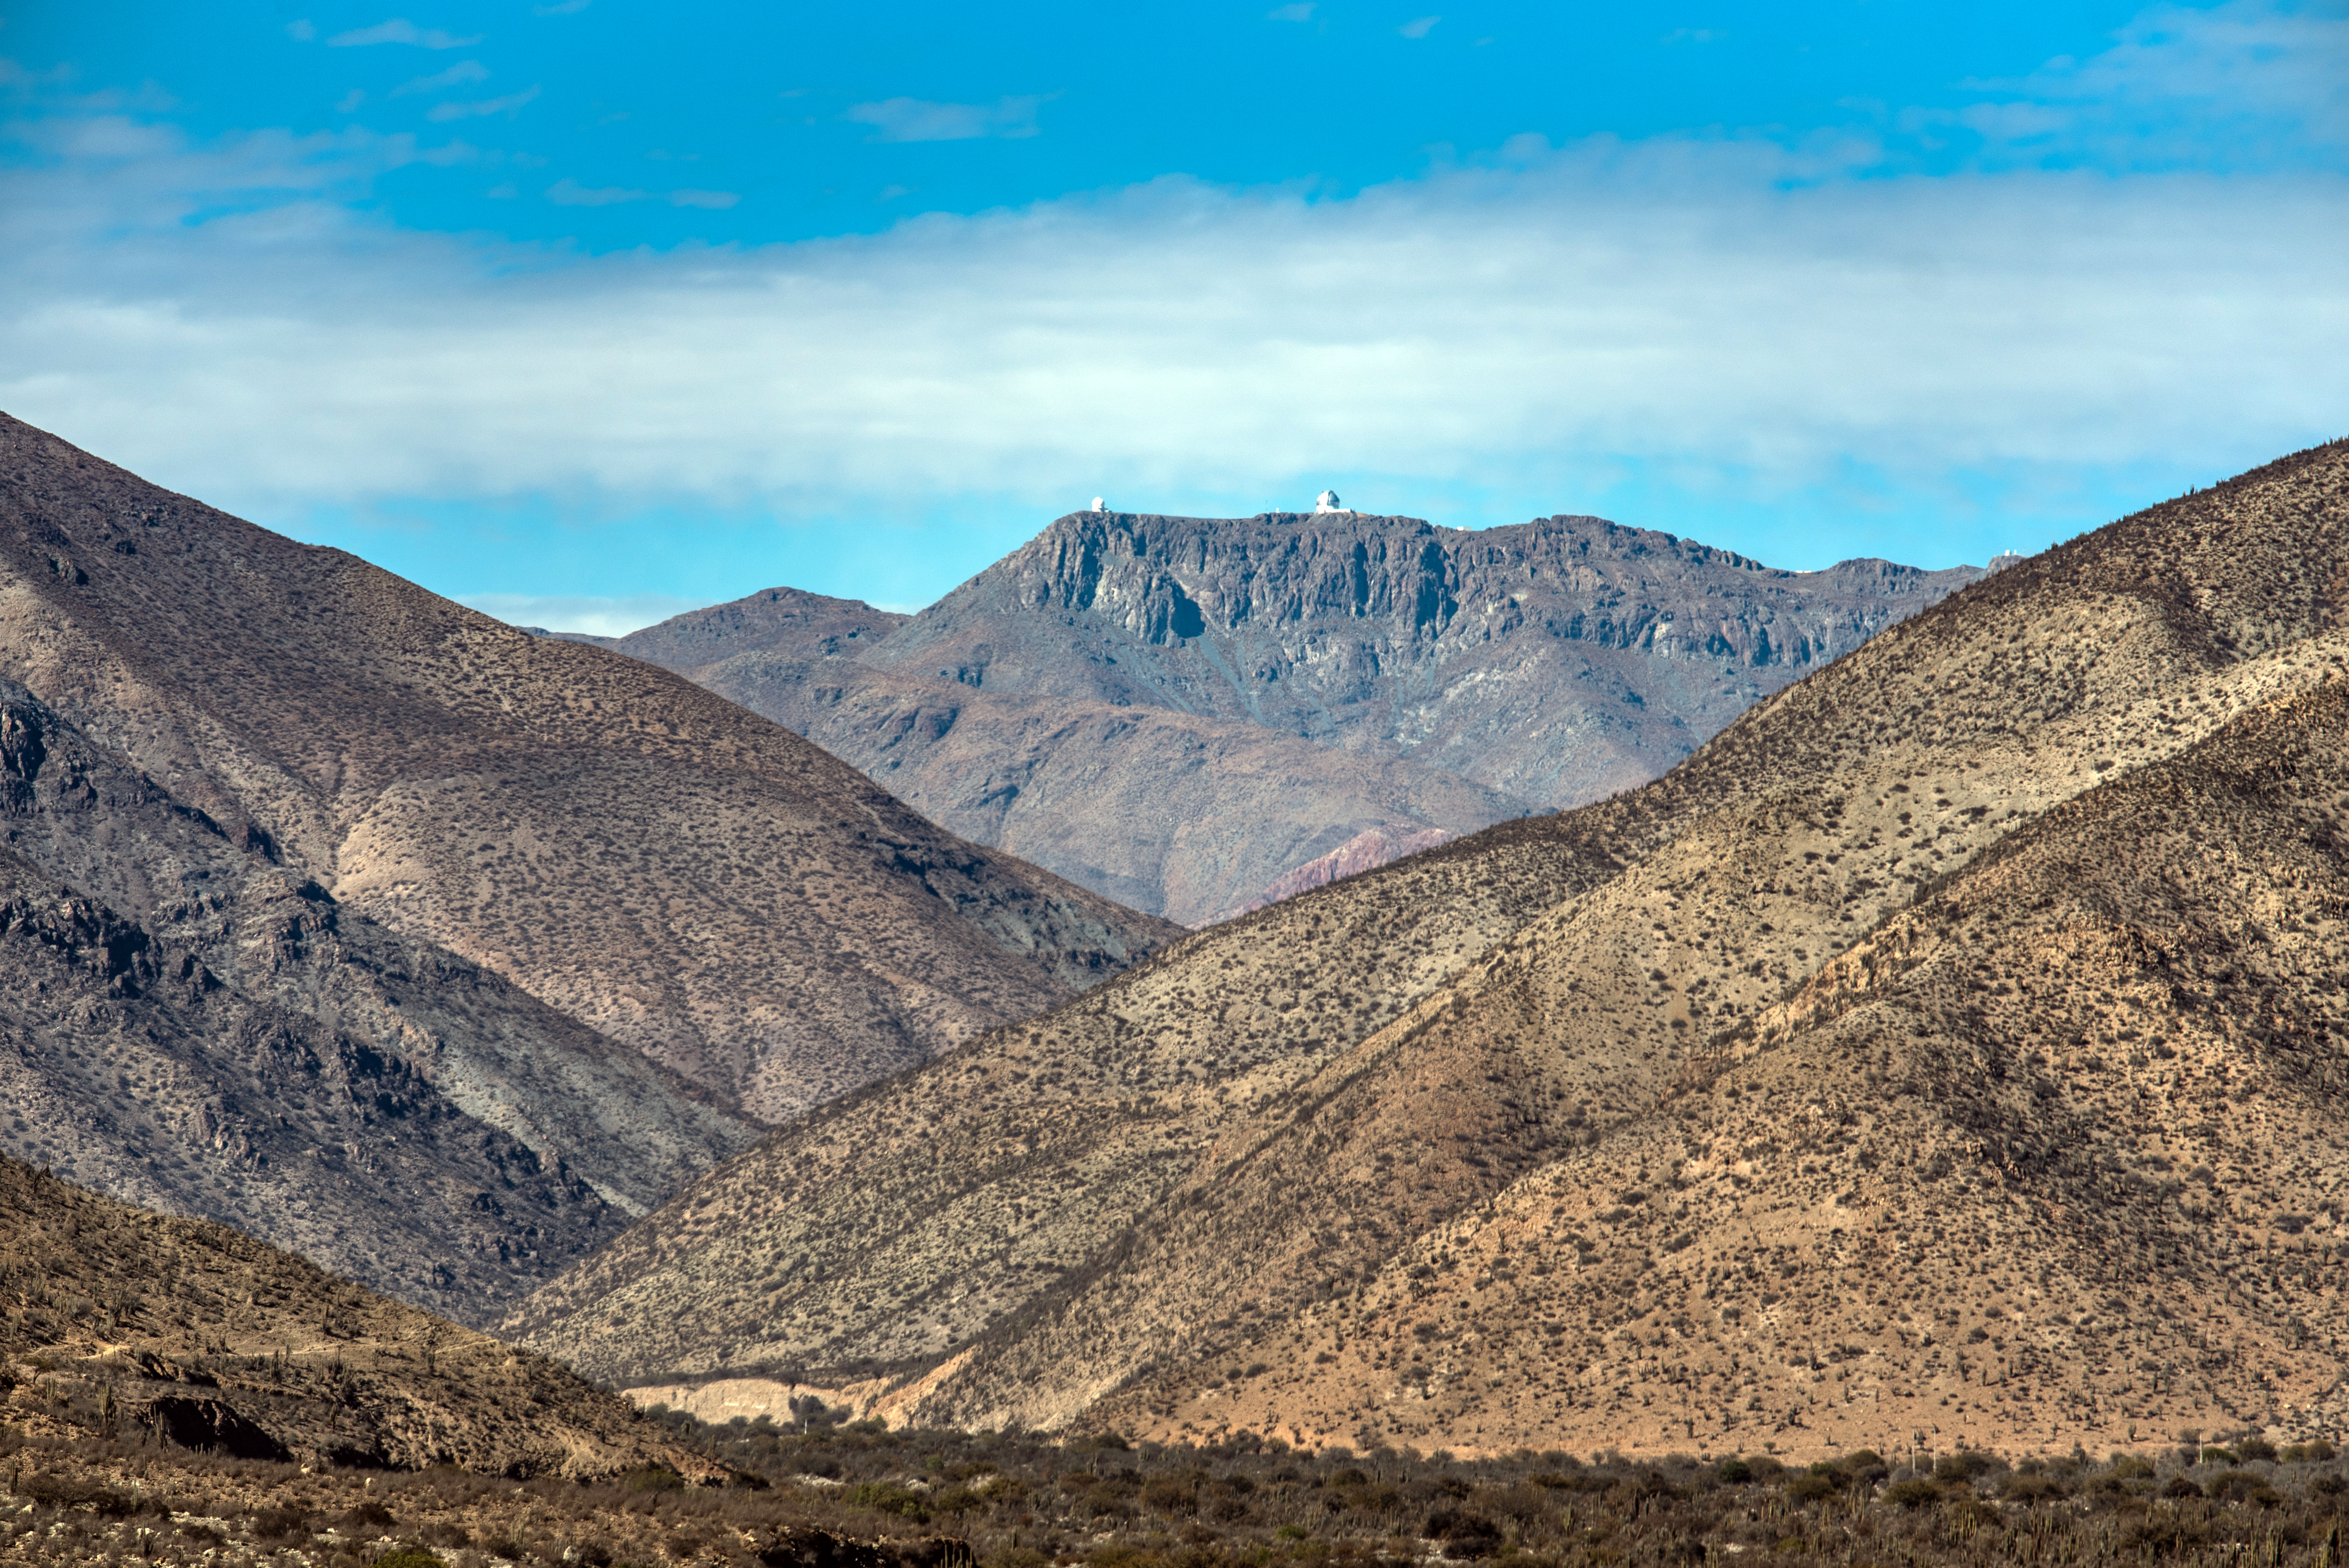

Gemini South, SOAR and Rubin on 11 August 2021

Photo of Gemini South, SOAR Telescope and Rubin taken during the visit of the Chilean Minister of Science, Technology, Knowledge and Innovation, Andrés Couve to Cerro Pachón in Chile on 11 August 2021.

Credit: Chilean Ministry of Science, Technology, Knowledge and Innovation/NOIRLab/NSF/AURA